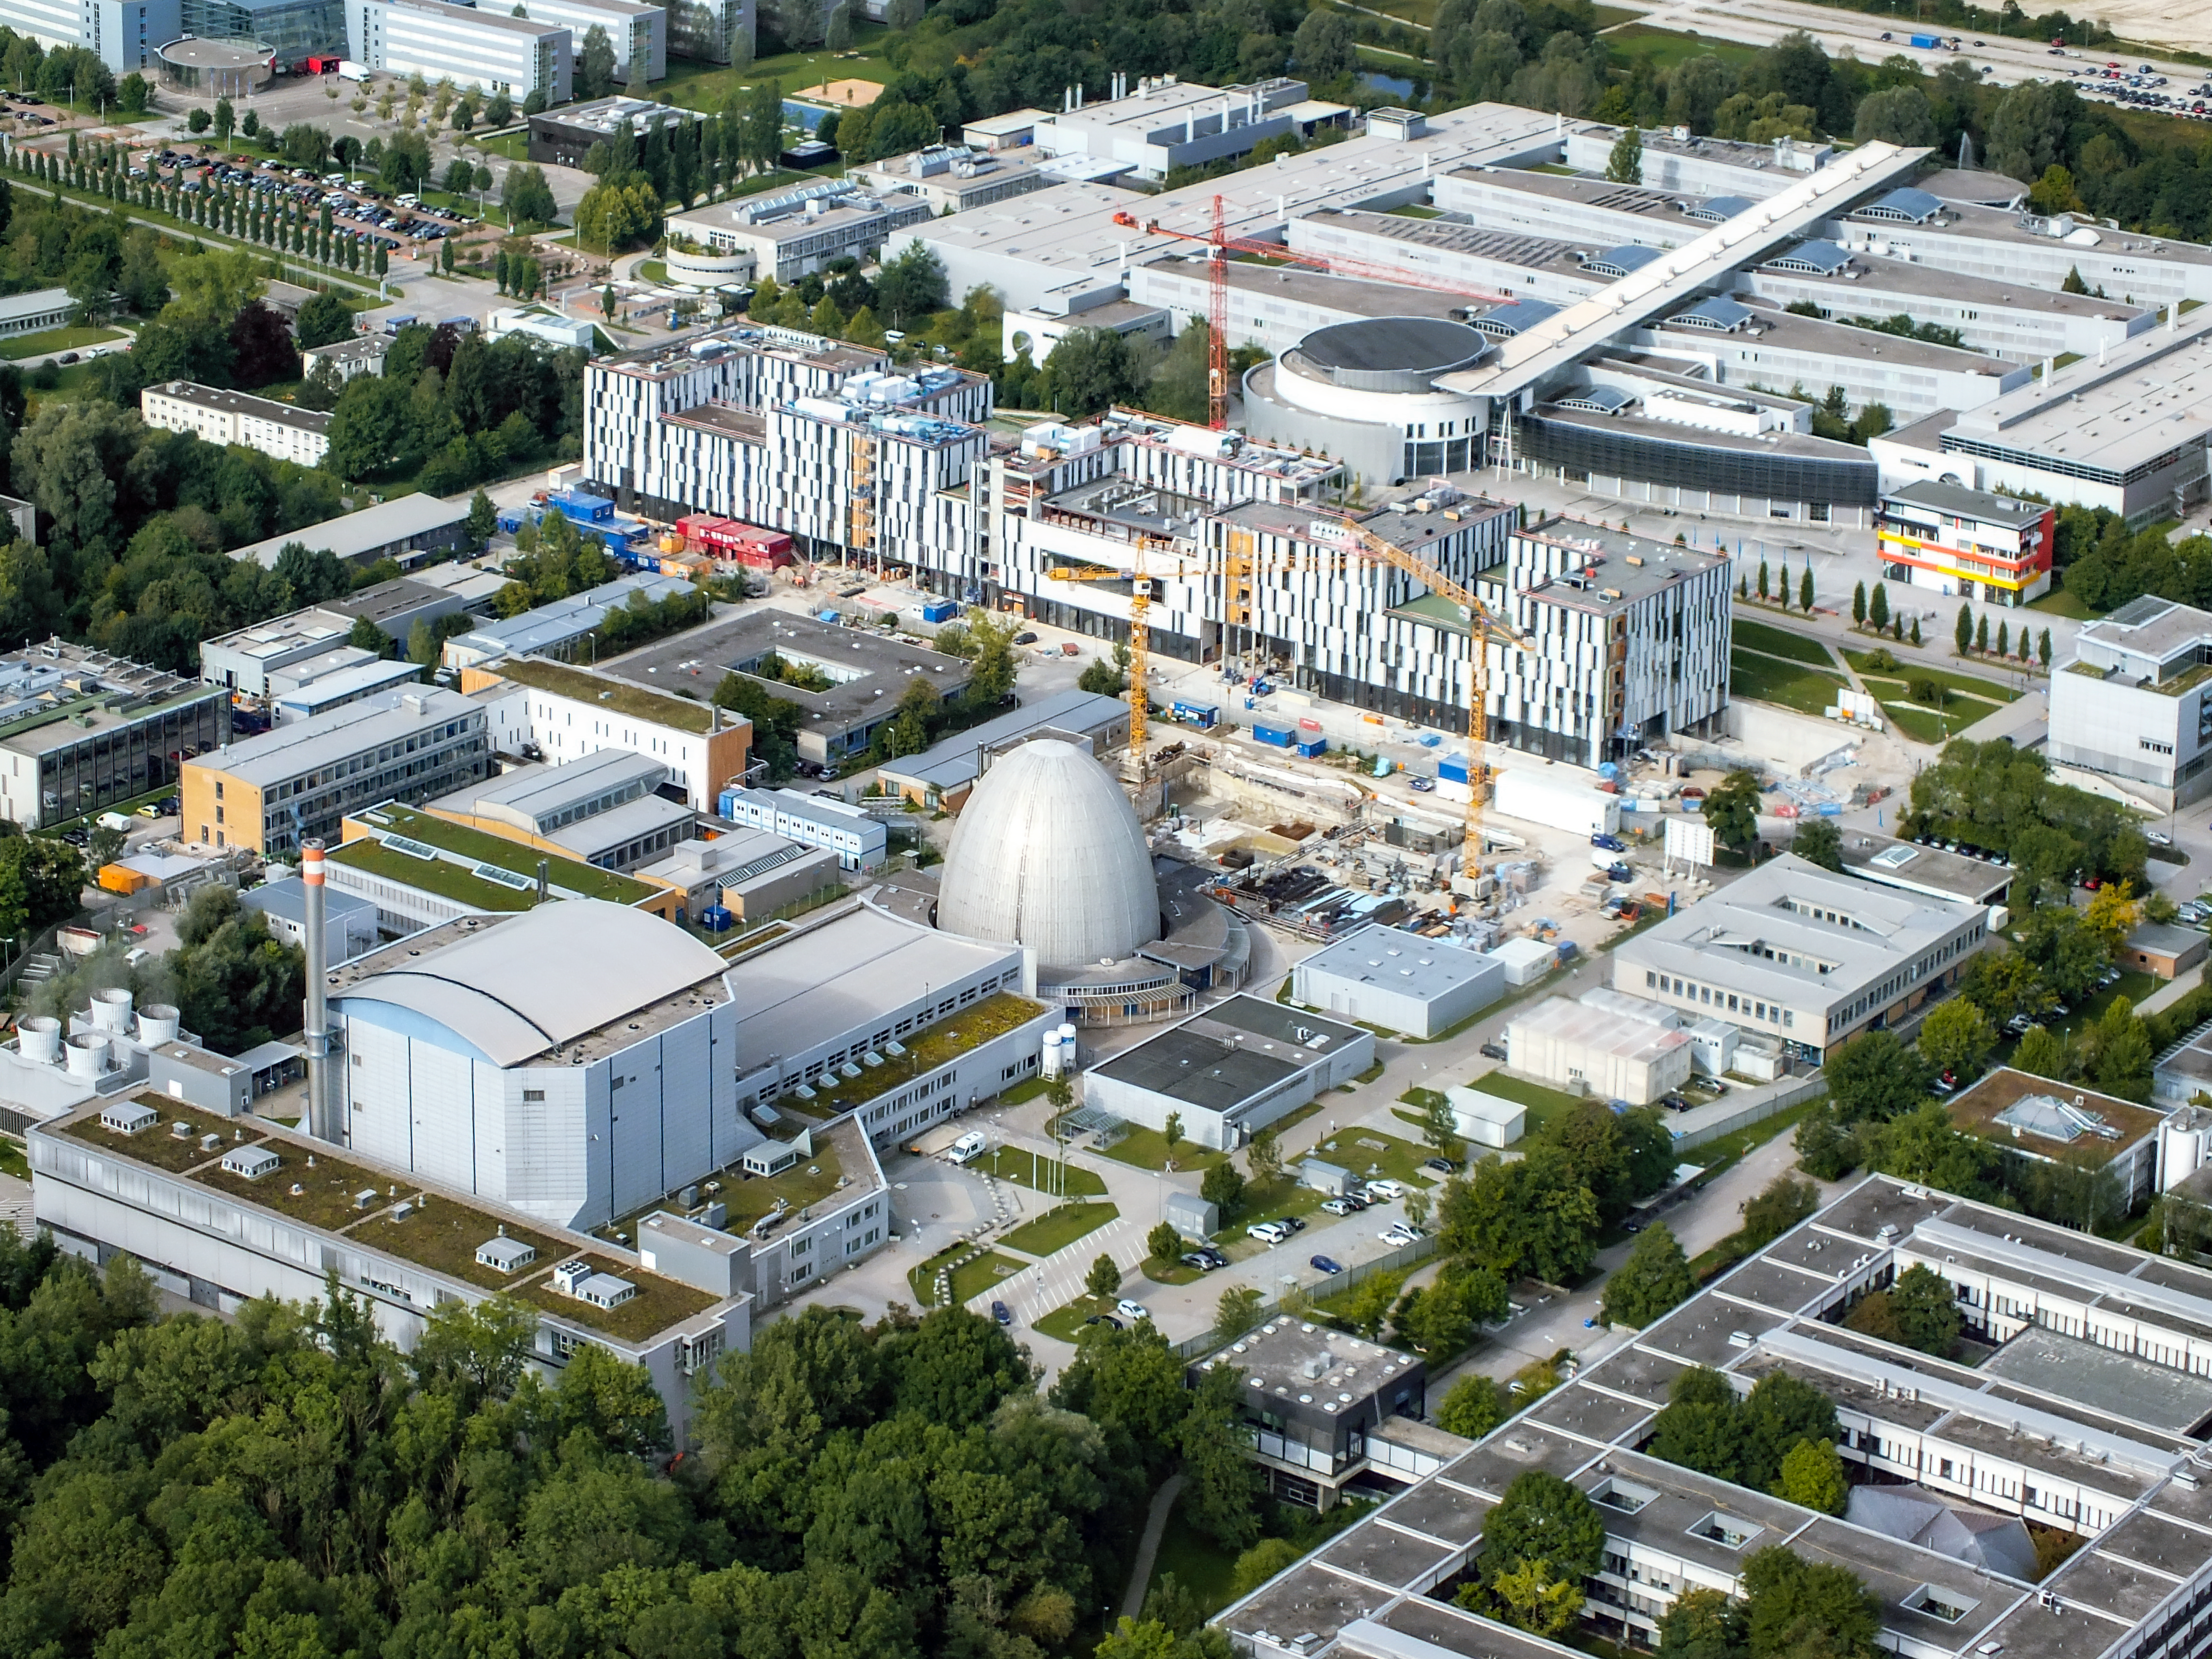

A view of the Garching research campus

This aerial view shows the Research Neutron Source Heinz Maier-Leibnitz (FRM II), the GALILEO, a congress, business and leisure centre (still under construction) and the Faculty of Mechanical Engineering, all part of the Technical University of Munich (TUM), in Garching bei München, in Germany.

In 2017 the "egg of Garching" turned 60, marking 6 decades of neutron research in Garching.

Credit: Ernst A. Graf/ESO